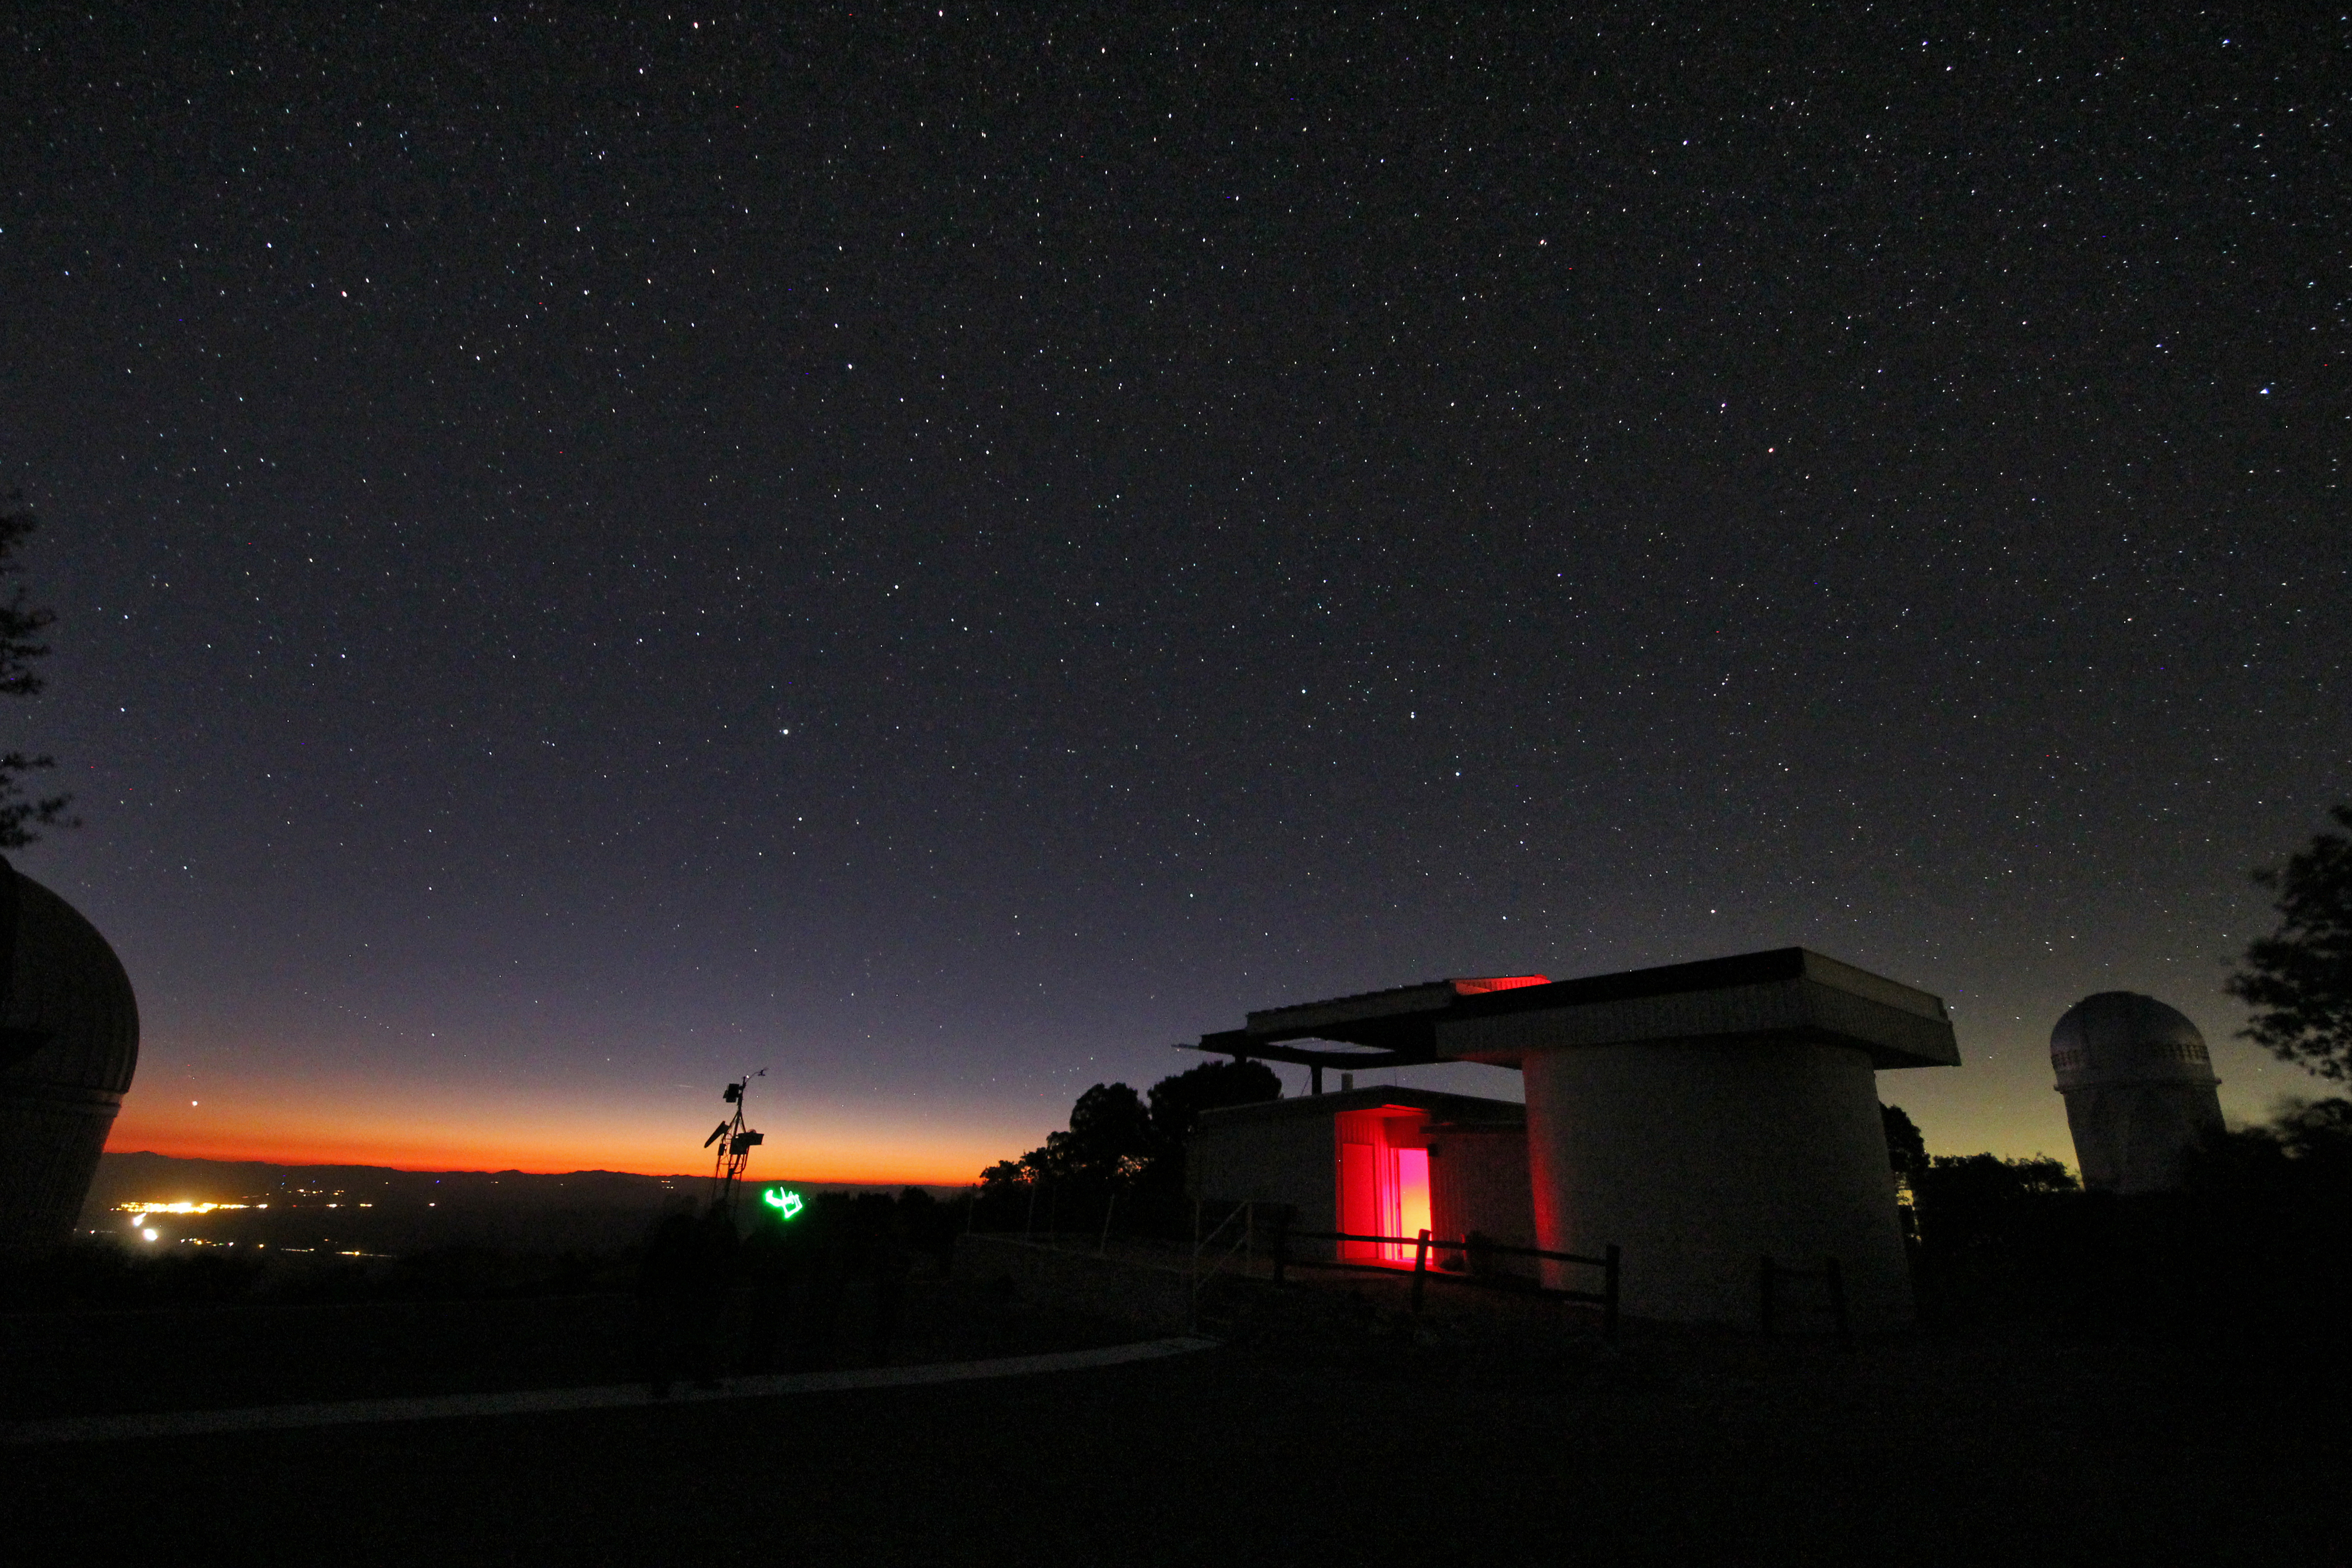

Night sky over the Kitt Peak Visitor Center Roll Off Roof Observatory

Night sky over the Kitt Peak Visitor Center Roll Off Roof Observatory on Kitt Peak National Observatory in AZ.

Credit: KPNO/NOIRLab/NSF/AURA/P. Marenfeld